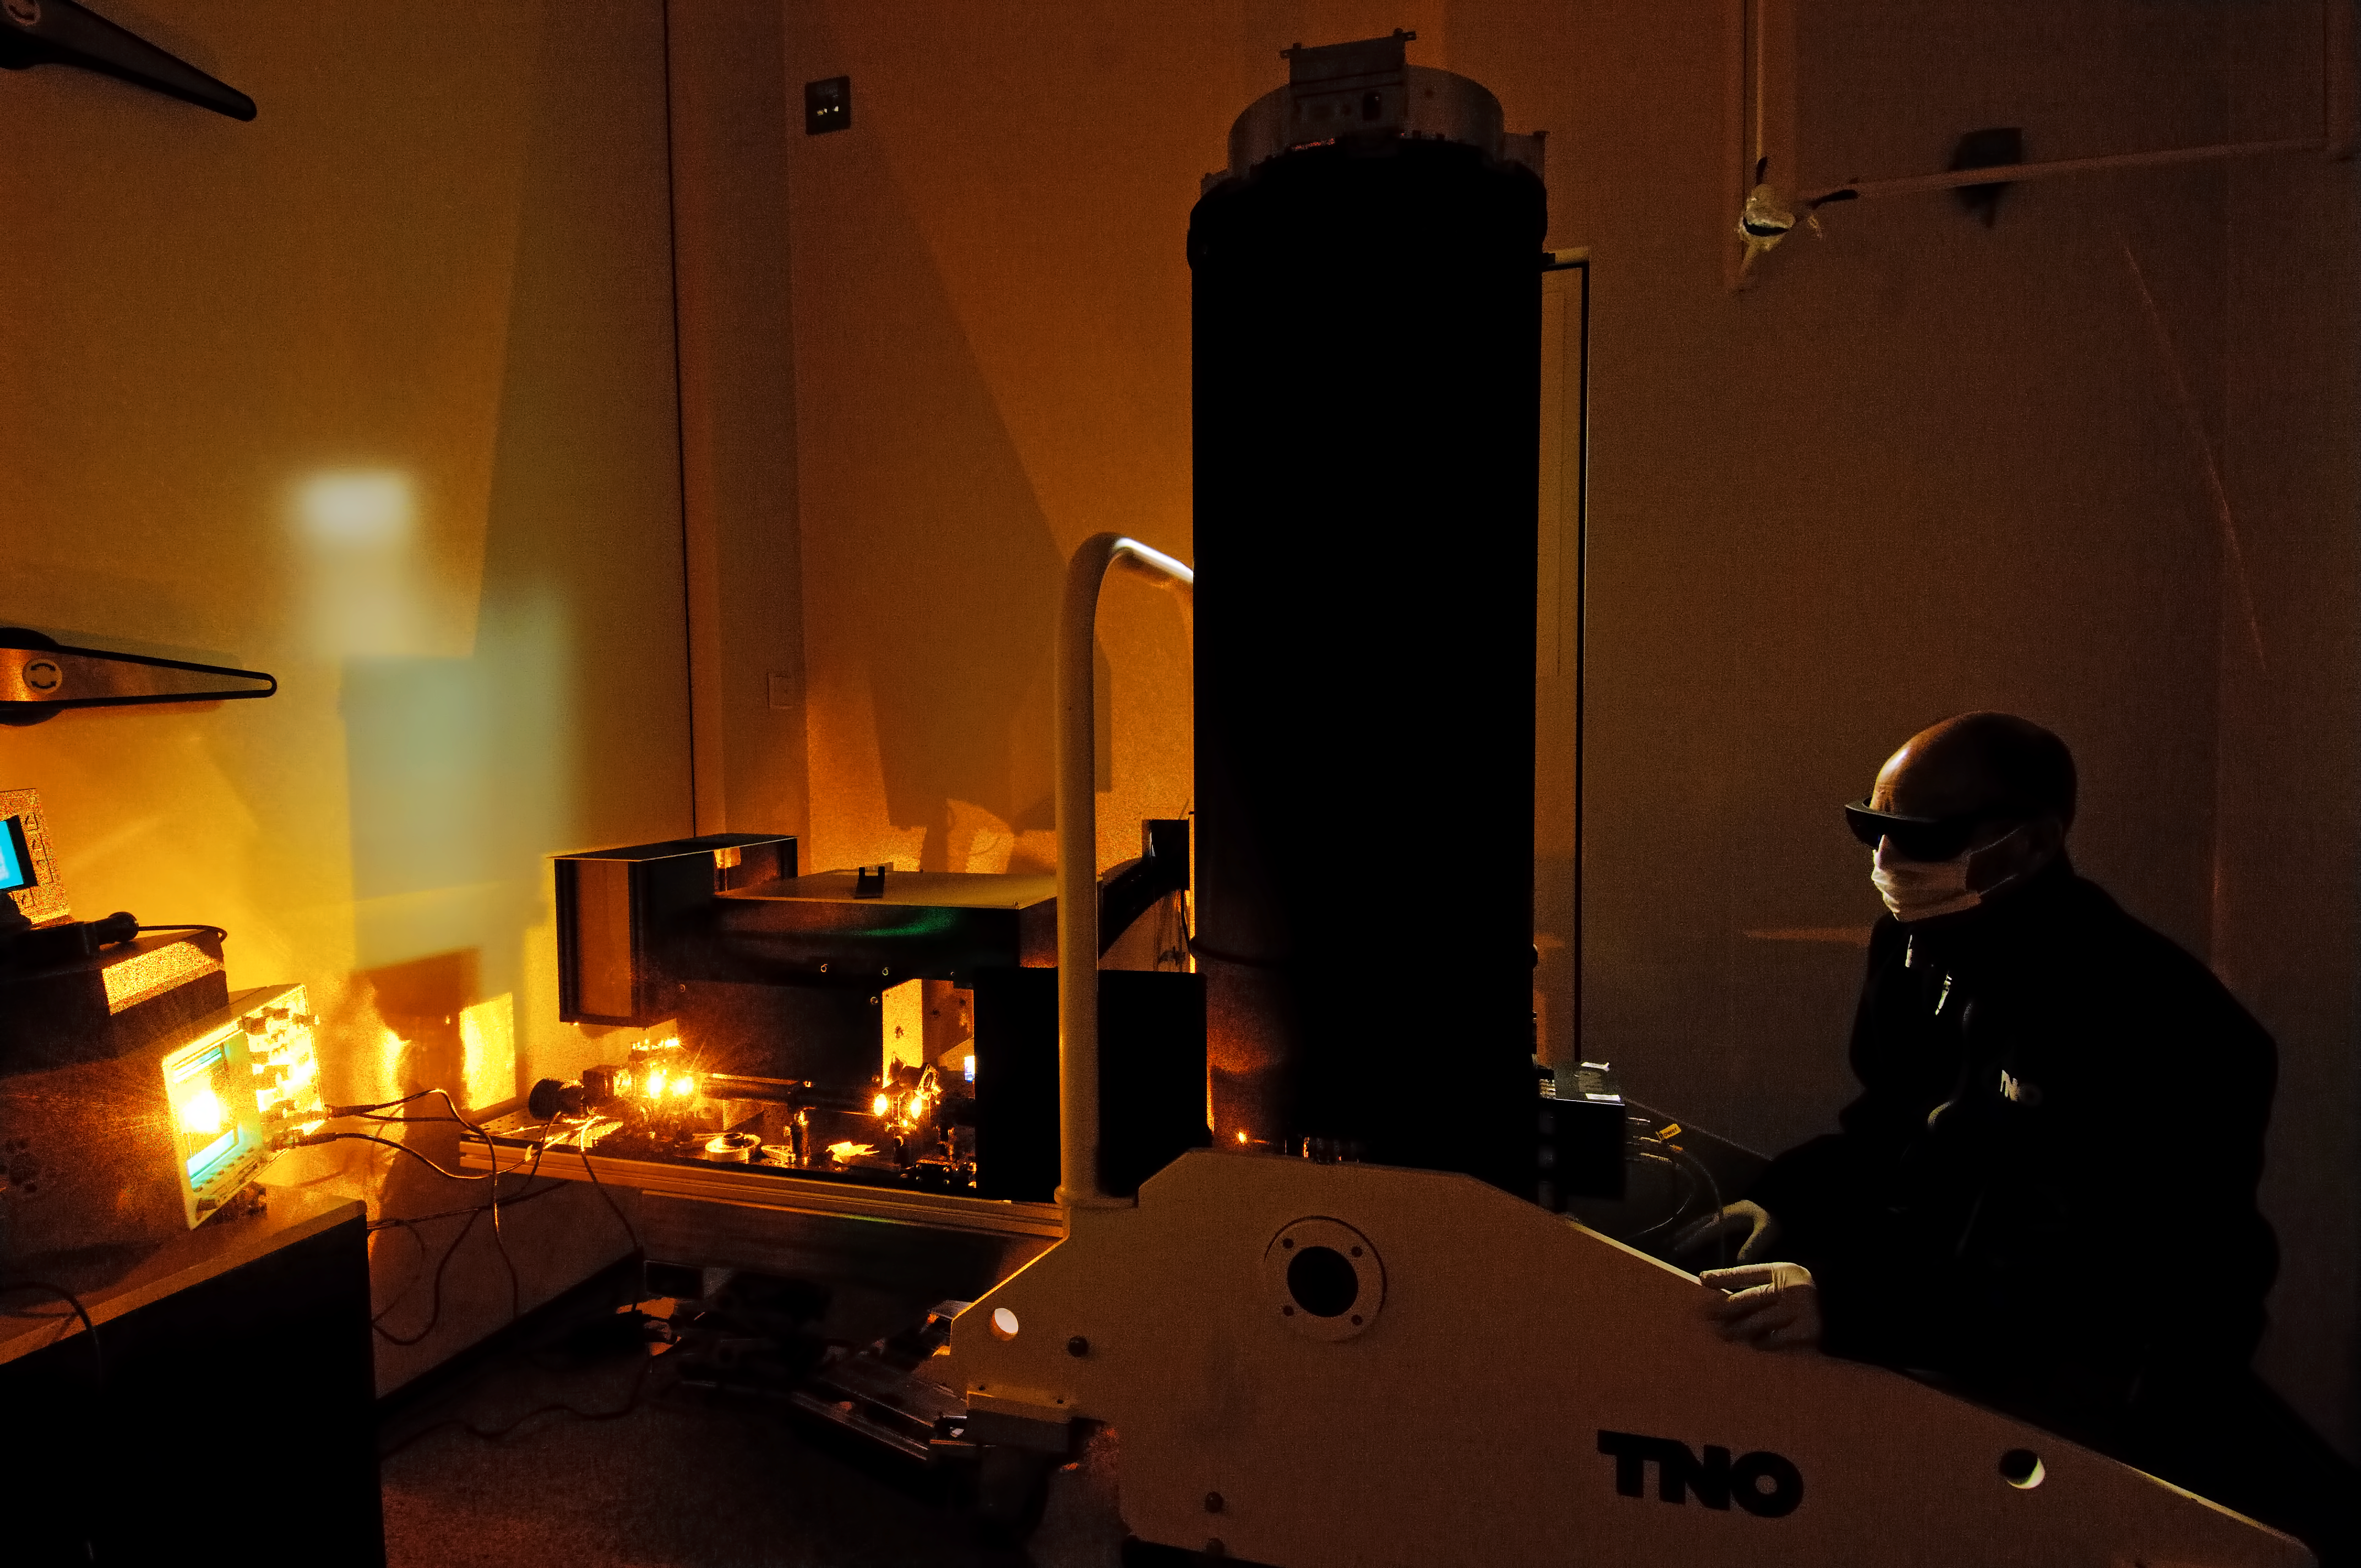

High power taser test of VLT 4LGSF laser launch telecope

High Power Laser test of VLT 4LGSF Laser Launch Telecope in the ESO climatic chamber in Garching The image quality of ground based telescopes can be significantly improved with the use of Adaptive Optics (AO). The AO system corrects the wavefront distortions introduced by the turbulent atmosphere. The European Very Large Telescope (VLT) is currently being upgraded with a Four Laser Guide Star AO system. TNO builds the Optical Tube Assemblies (OTA) for this Four Laser Guide Star Facility (4LGSF). AO systems require a reference source for wavefront correction. On 10 meter class telescopes, sufficiently bright stars are only available for about 1% of the astronomical targets, therefore the application of natural guide star adaptive optics is very limited. This limitation can be overcome by using an artificial laser guide star. Laser guide stars work by projecting a powerful laser beam to the upper reaches of the atmosphere. The beam excites the sodium atoms in this atmospheric layer at an altitude of 90 km, producing an artificial star in the sky. A wavefront sensor is used to detect how the atmospheric conditions affects the light from the laser guide star. A powerful computer calculates the required real time corrections, which are applied using a deformable mirror with hundreds of small actuators.

Credit: F. Kamphues/TNO/ESO